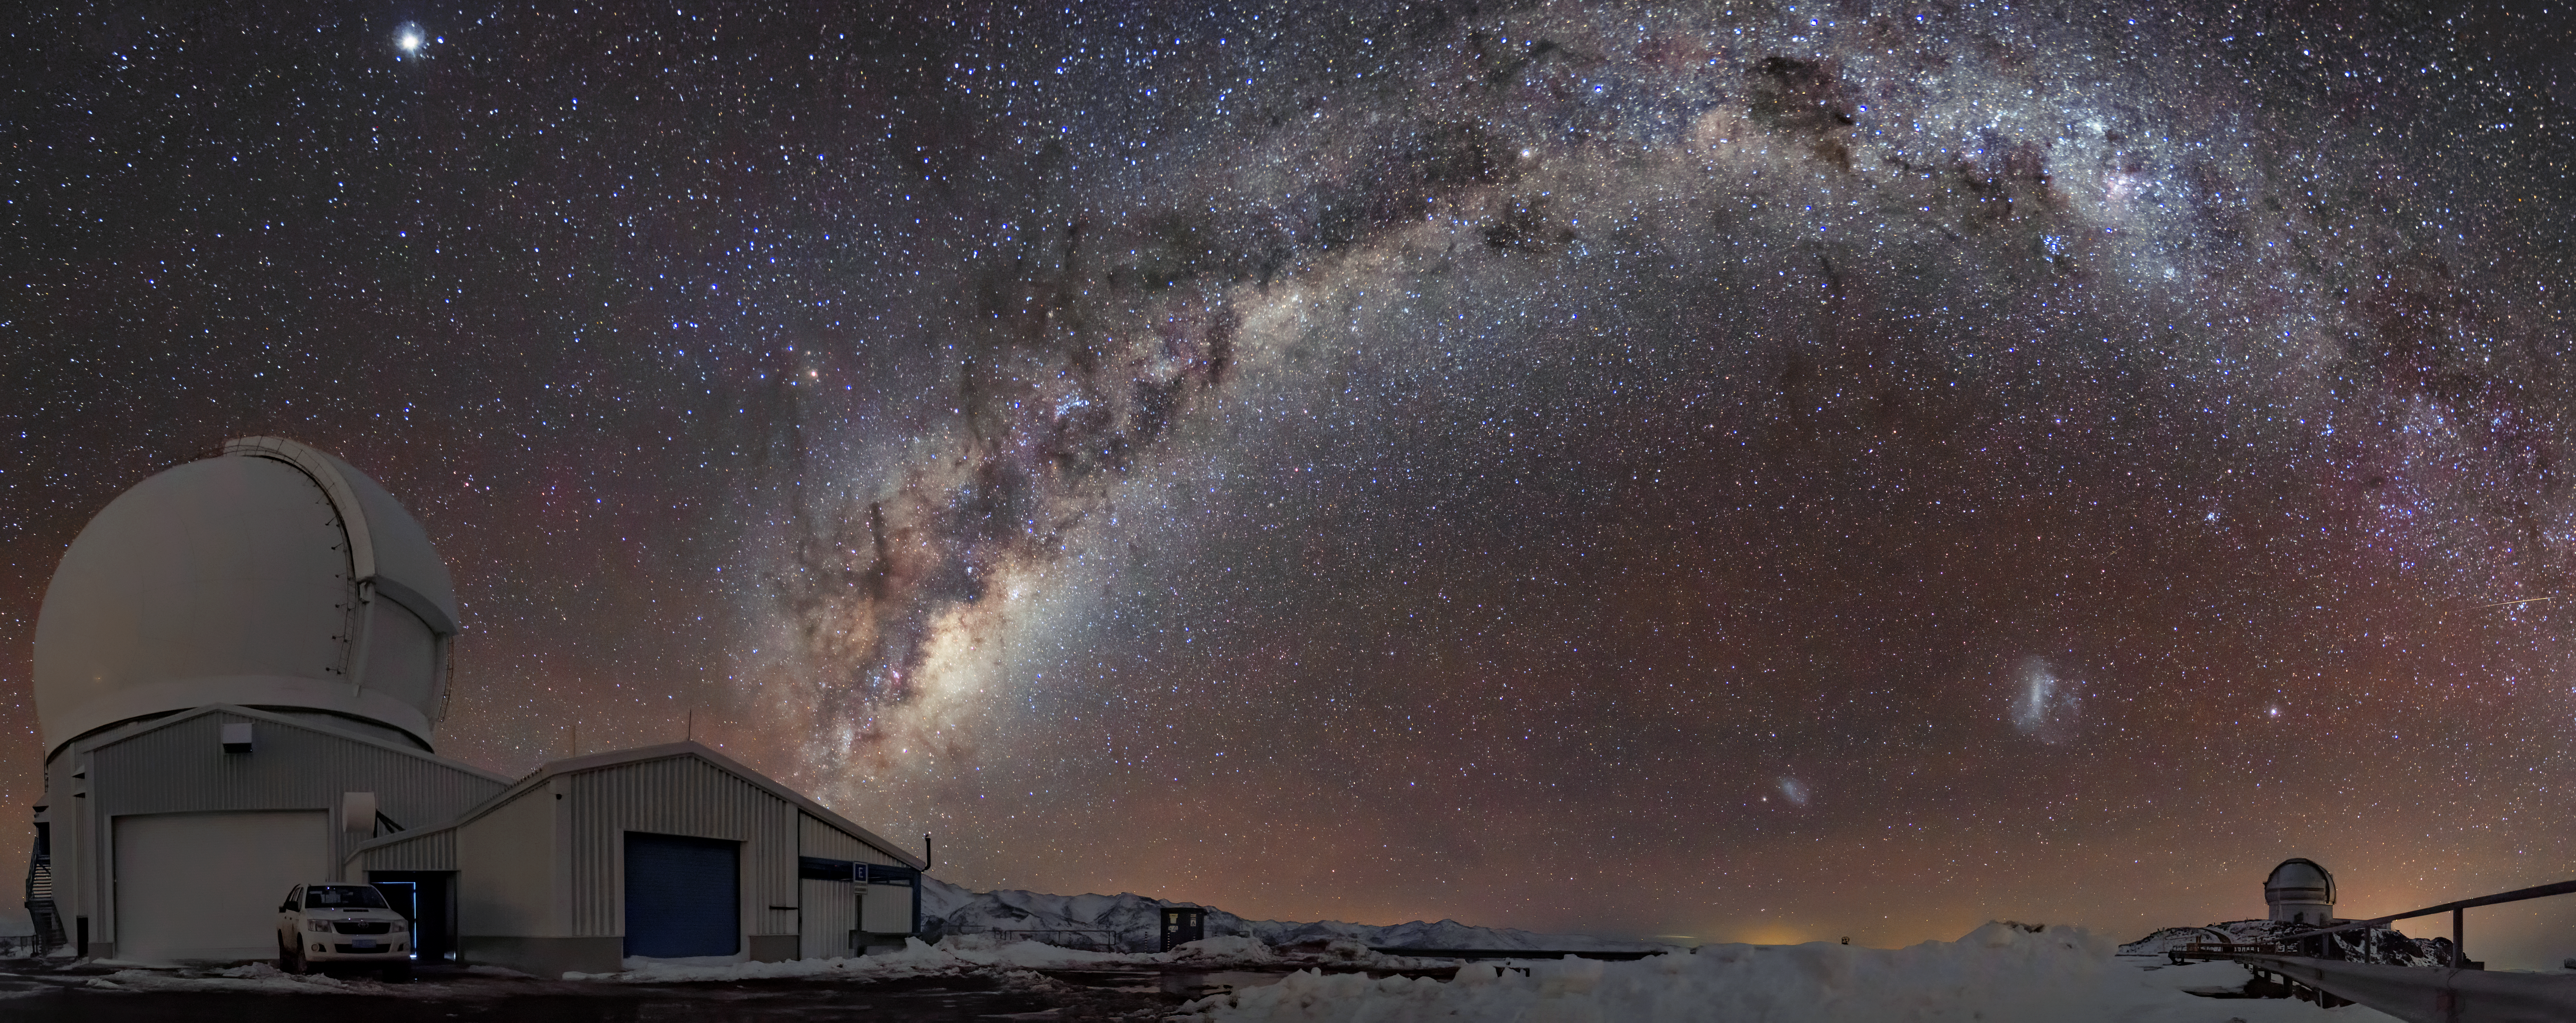

SOAR Telescope (left) and Gemini South (right)

SOAR Telescope (left) and Gemini South (right) The 4.1-meter SOAR Telescope at Cerro Pachón in Chile, is the pathfinder facility for AEON.

Credit: B. C. Quint/SOAR/CTIO/NOIRLab/NSF/AURA